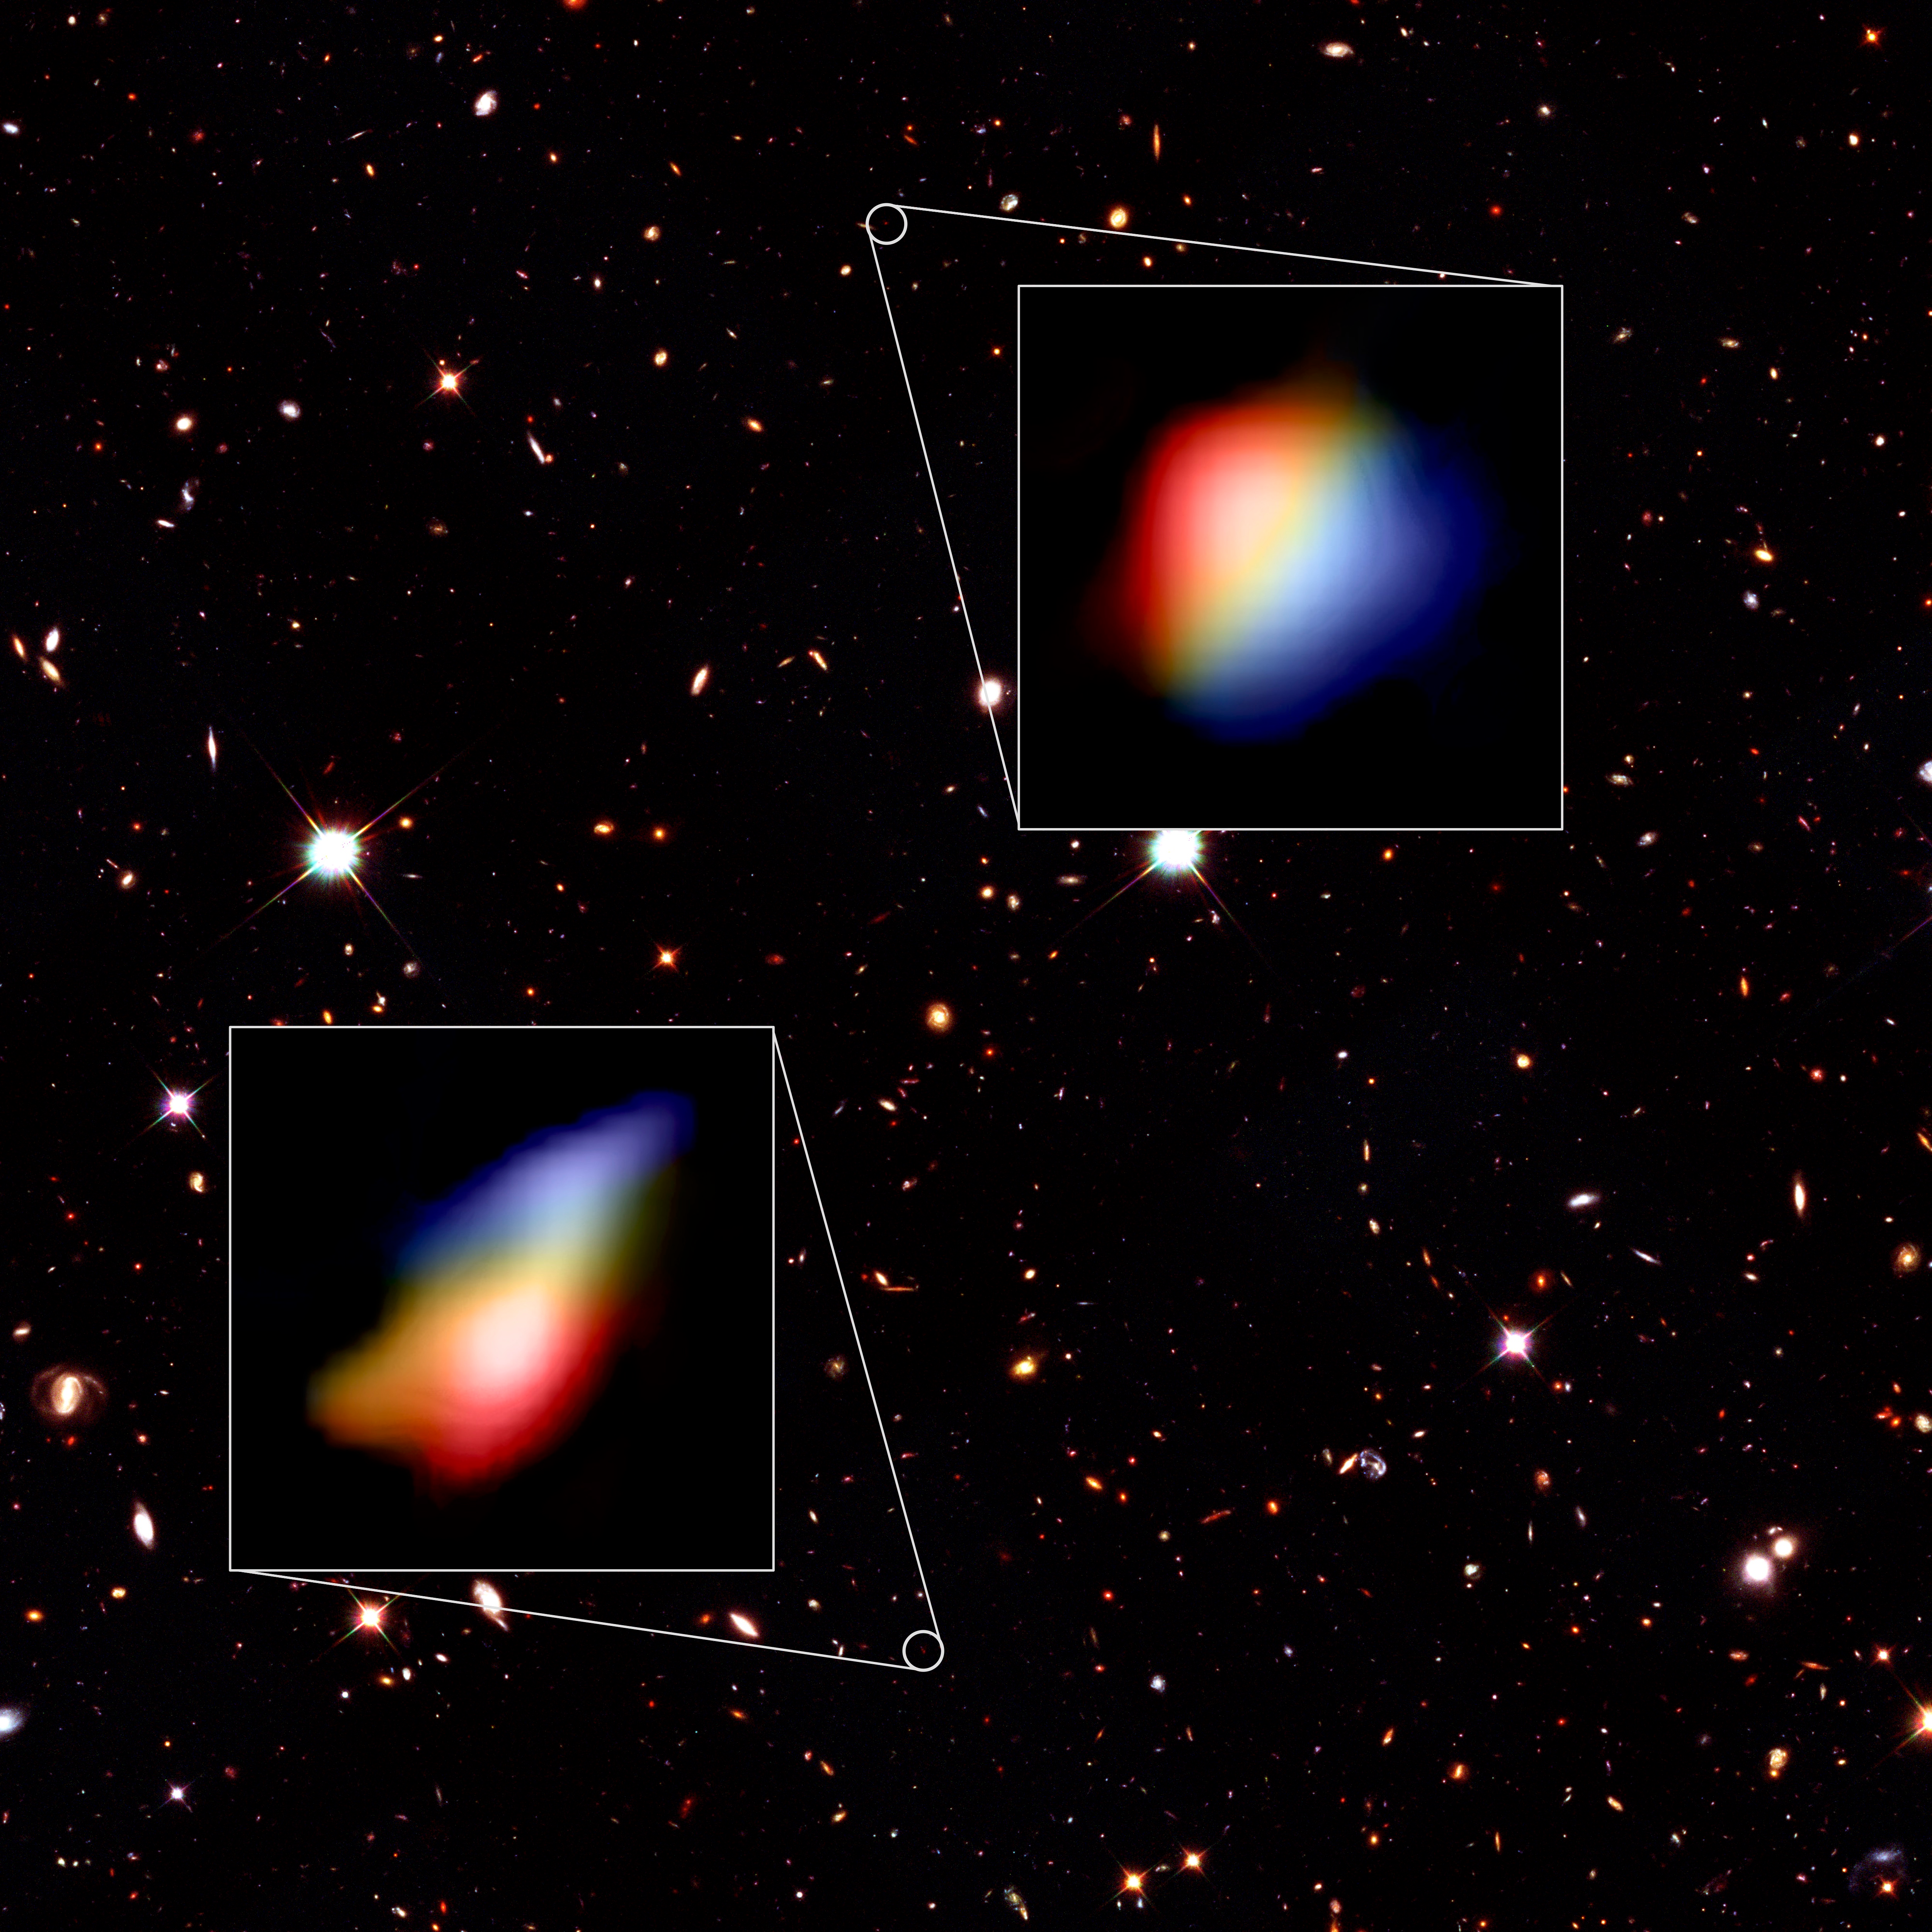

Astronomers Detect Whirlpool Movement in Early Galaxies

ALMA images of rotating galaxies in the early universe shown on a background from the Hubble Space Telescope.

Credit: Hubble (NASA/ESA), ALMA (ESO/NAOJ/NRAO), P. Oesch (University of Geneva) and R. Smit (University of Cambridge)